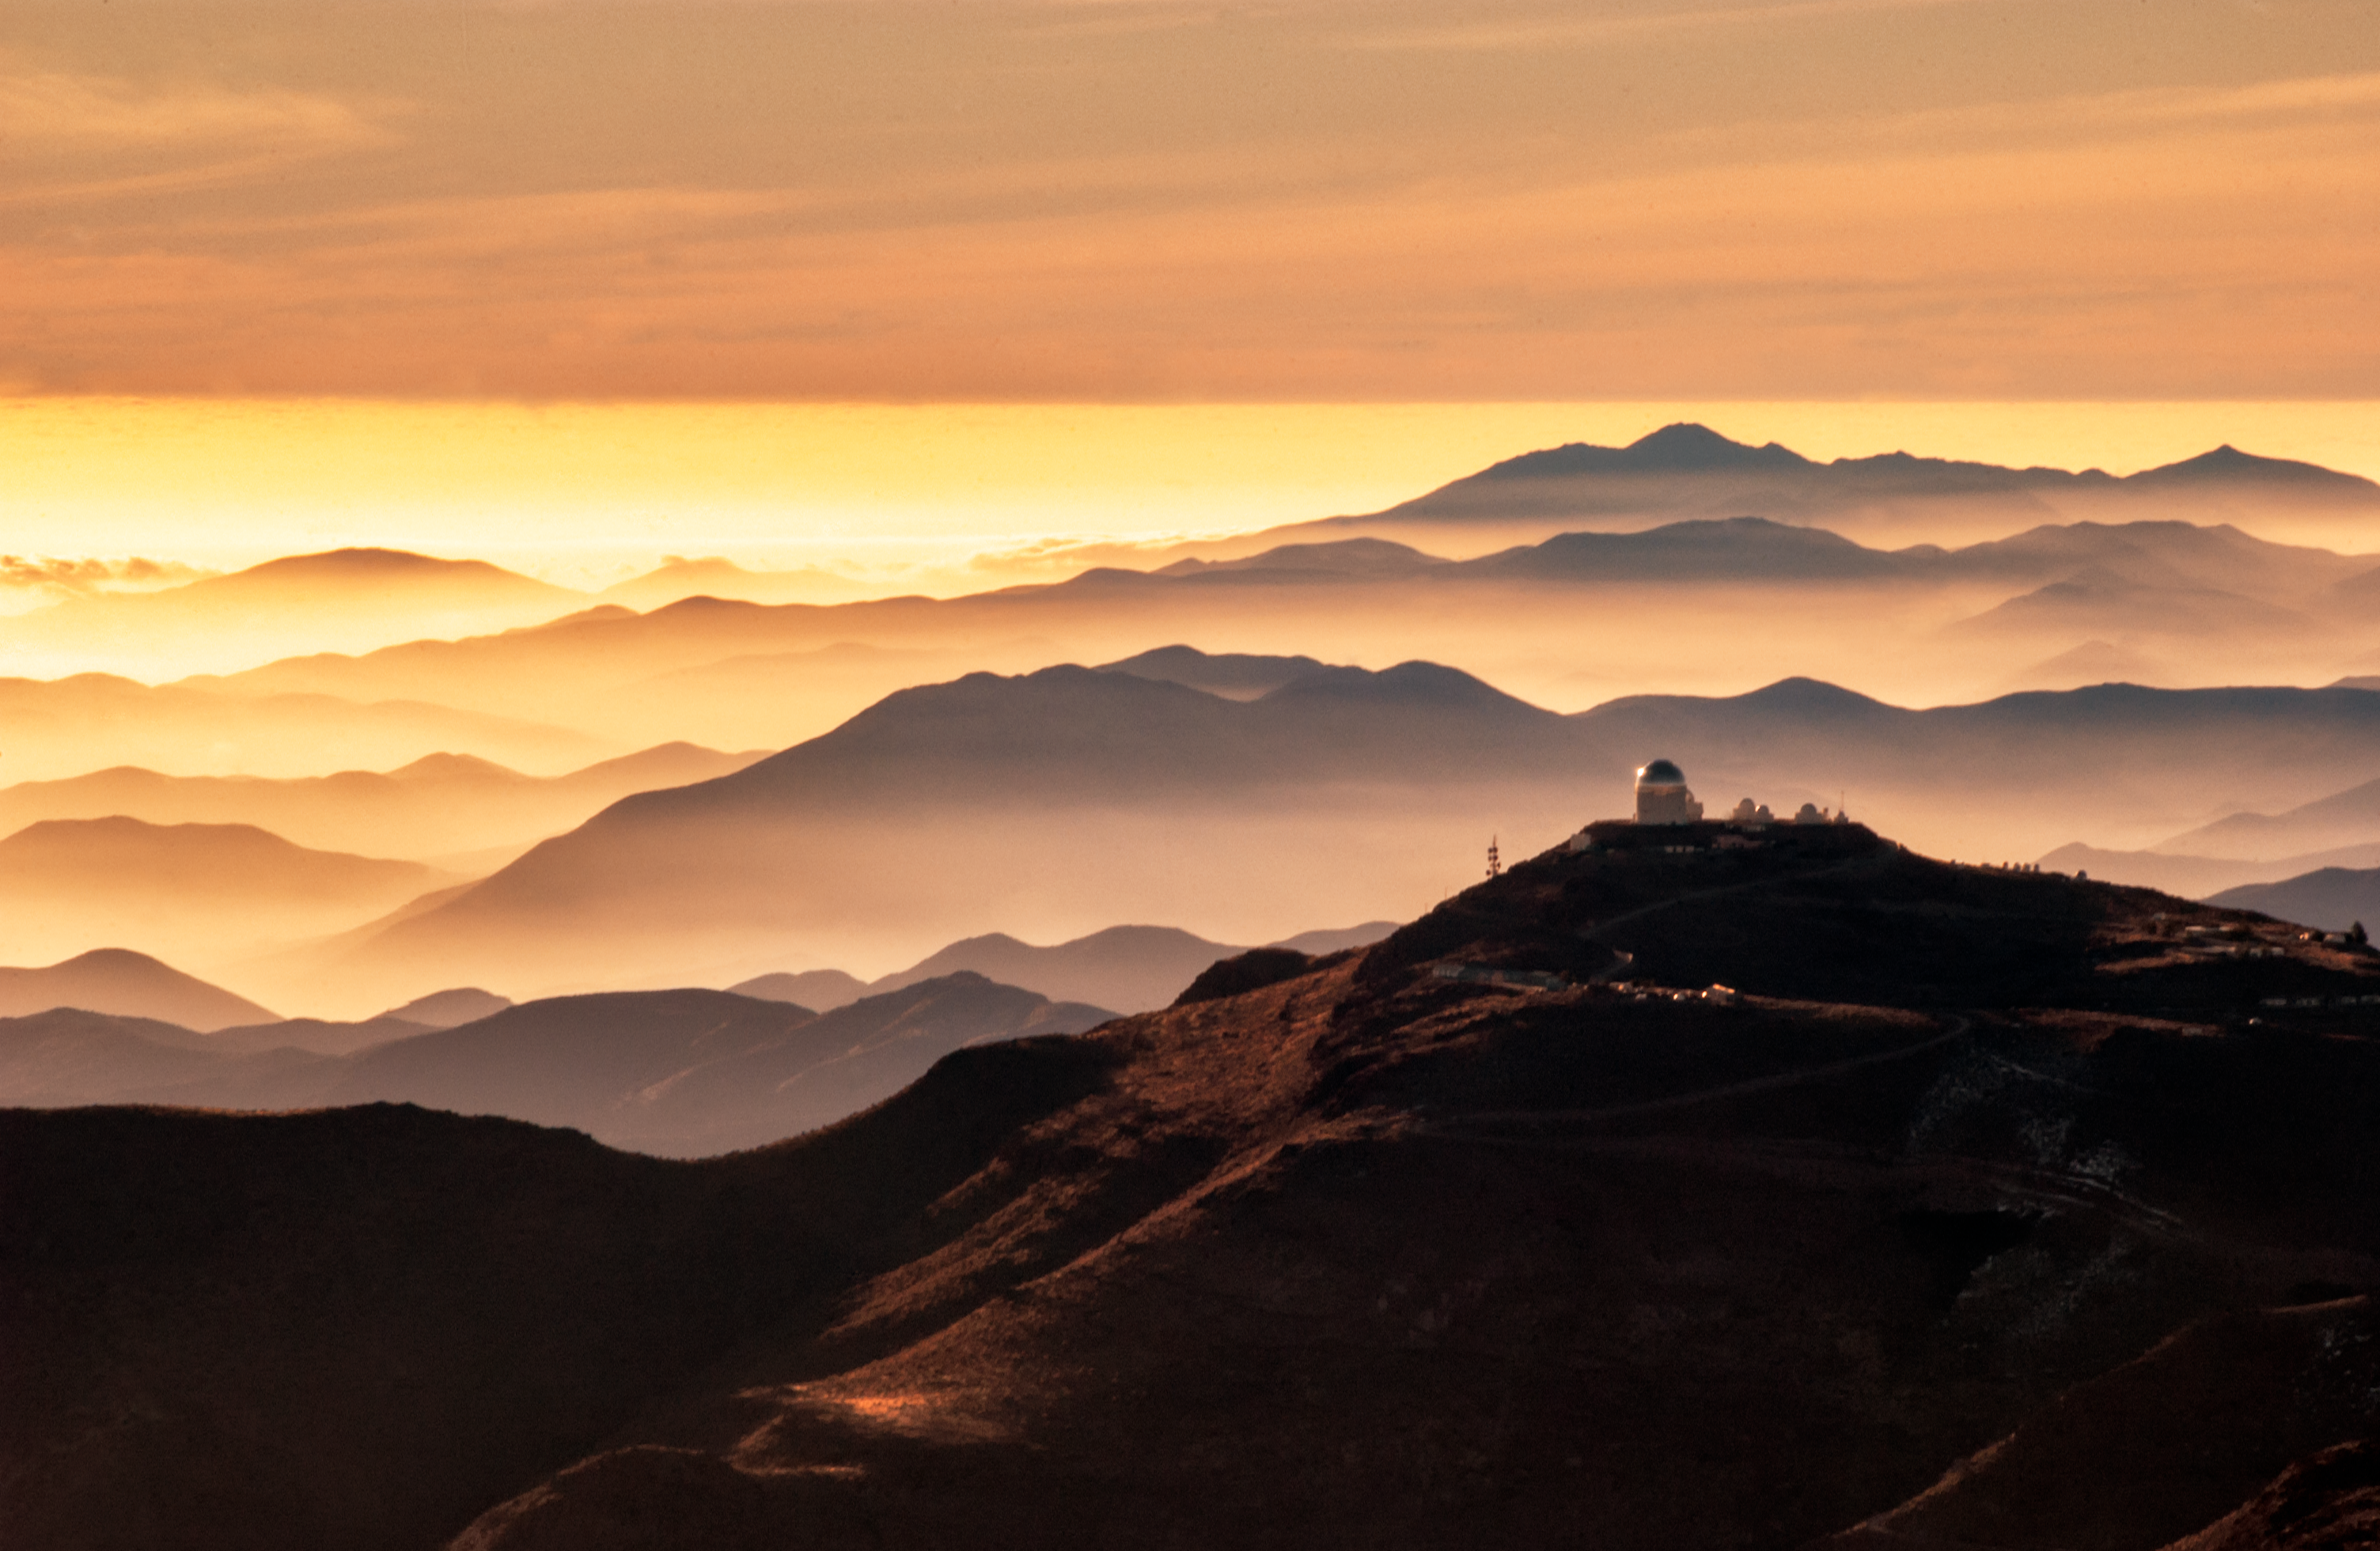

Cerro Tololo Inter-American Observatory amid mountain ranges

Cerro Tololo Inter-American Observatory amid mountain ranges.

Credit: NOIRLab/NSF/AURA/M. Paredes